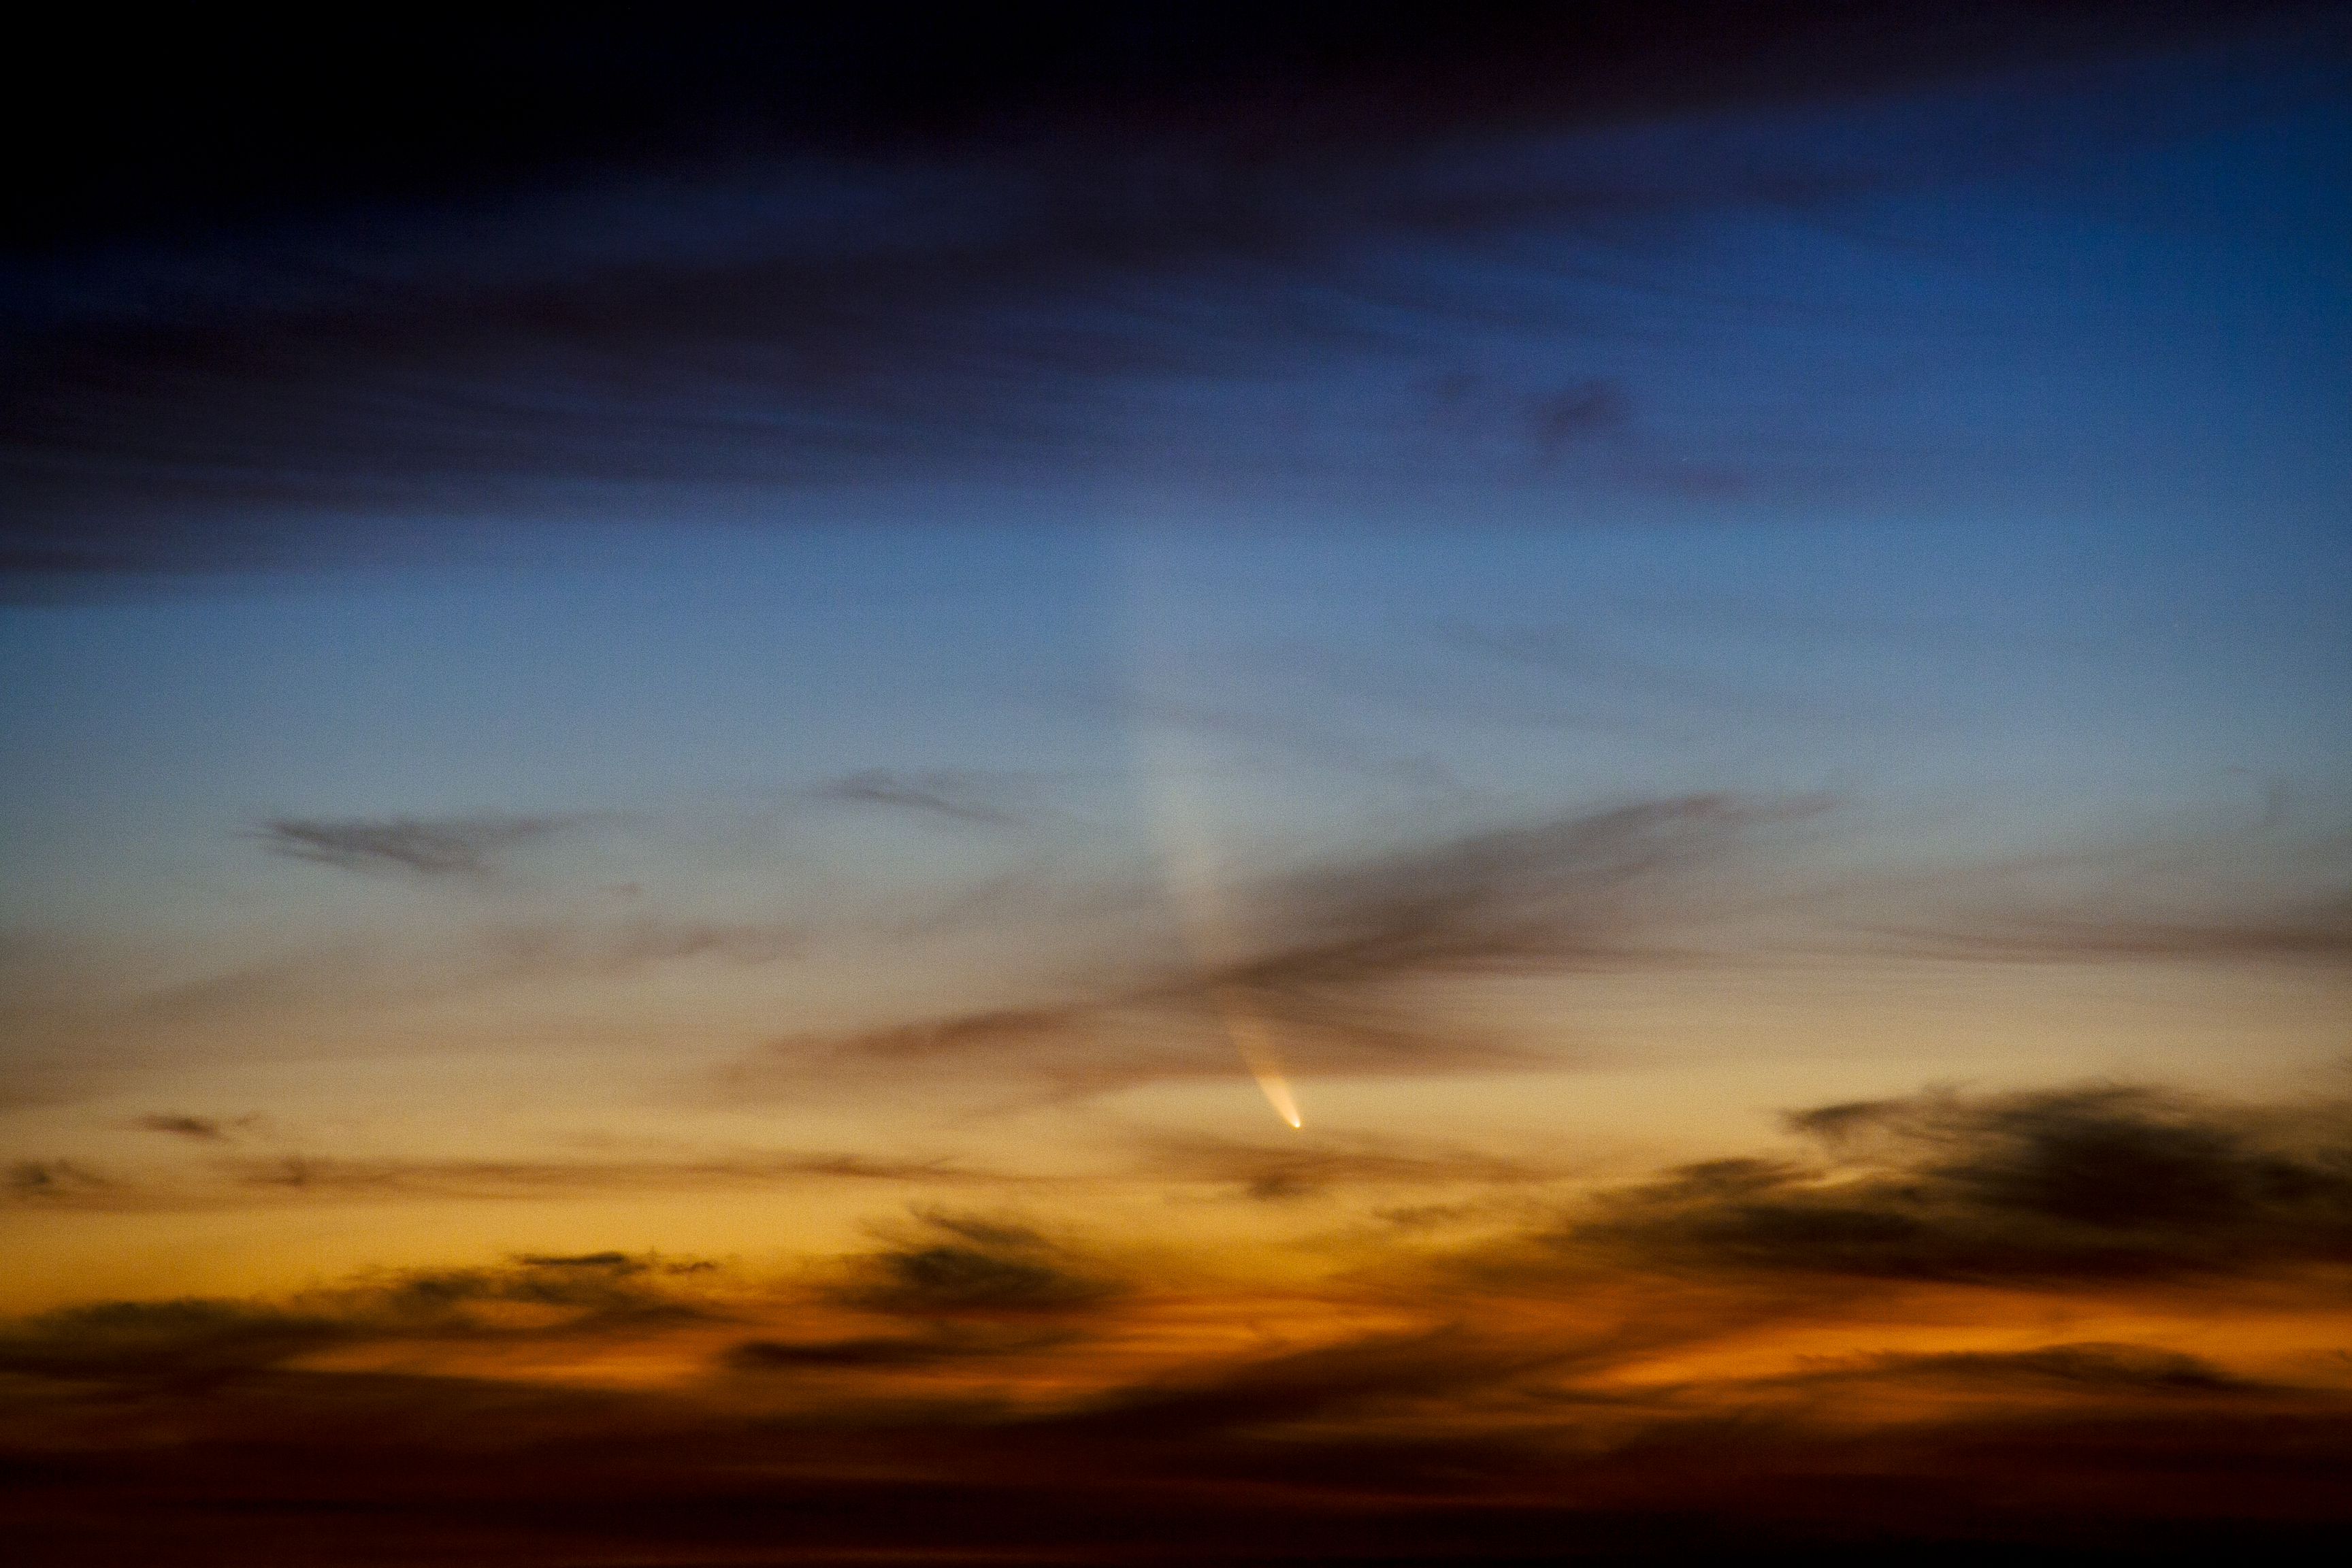

Comet McNaught

Images collected by ESO staff of the very bright comet McNaught that was visible in Europe early January 2007 and is presently visible from the Southern Hemisphere.

Credit: ESO